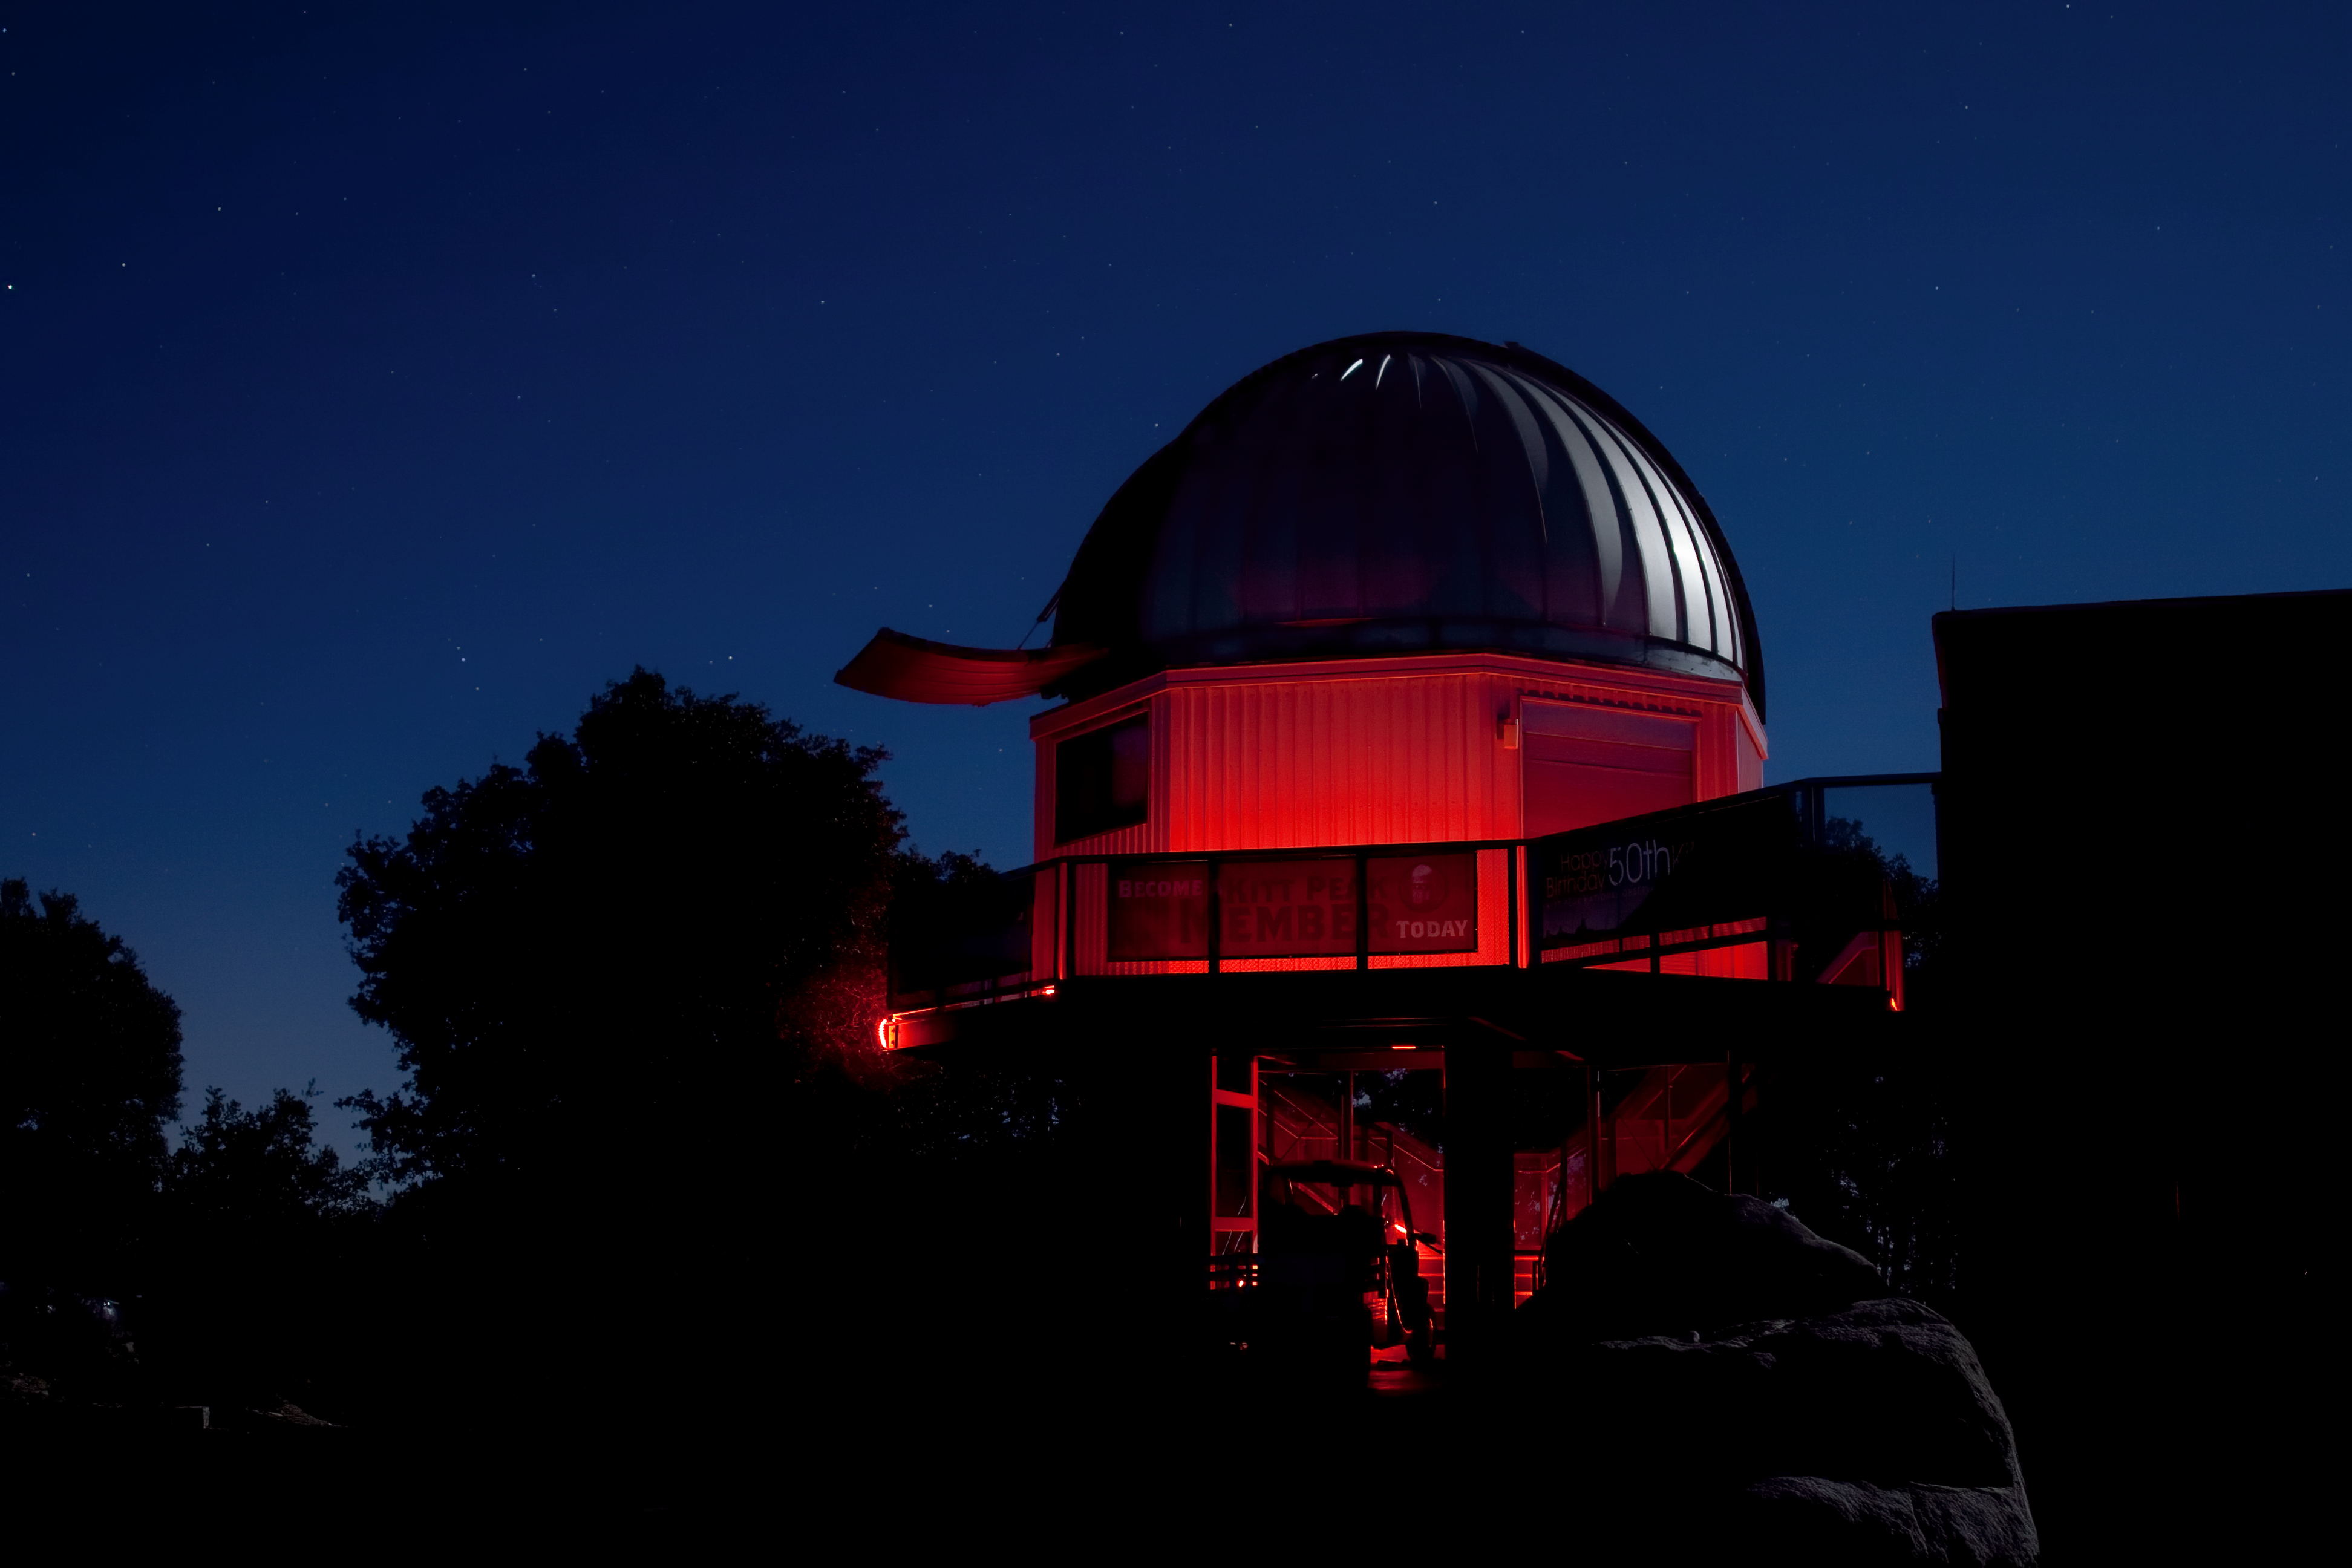

Night View Of the Visitor Center 0.6-meter Telescope

Night view of the Visitor Center 0.6-meter Shreve Telescope at Kitt Peak National Observatory.

Credit: NOIRLab